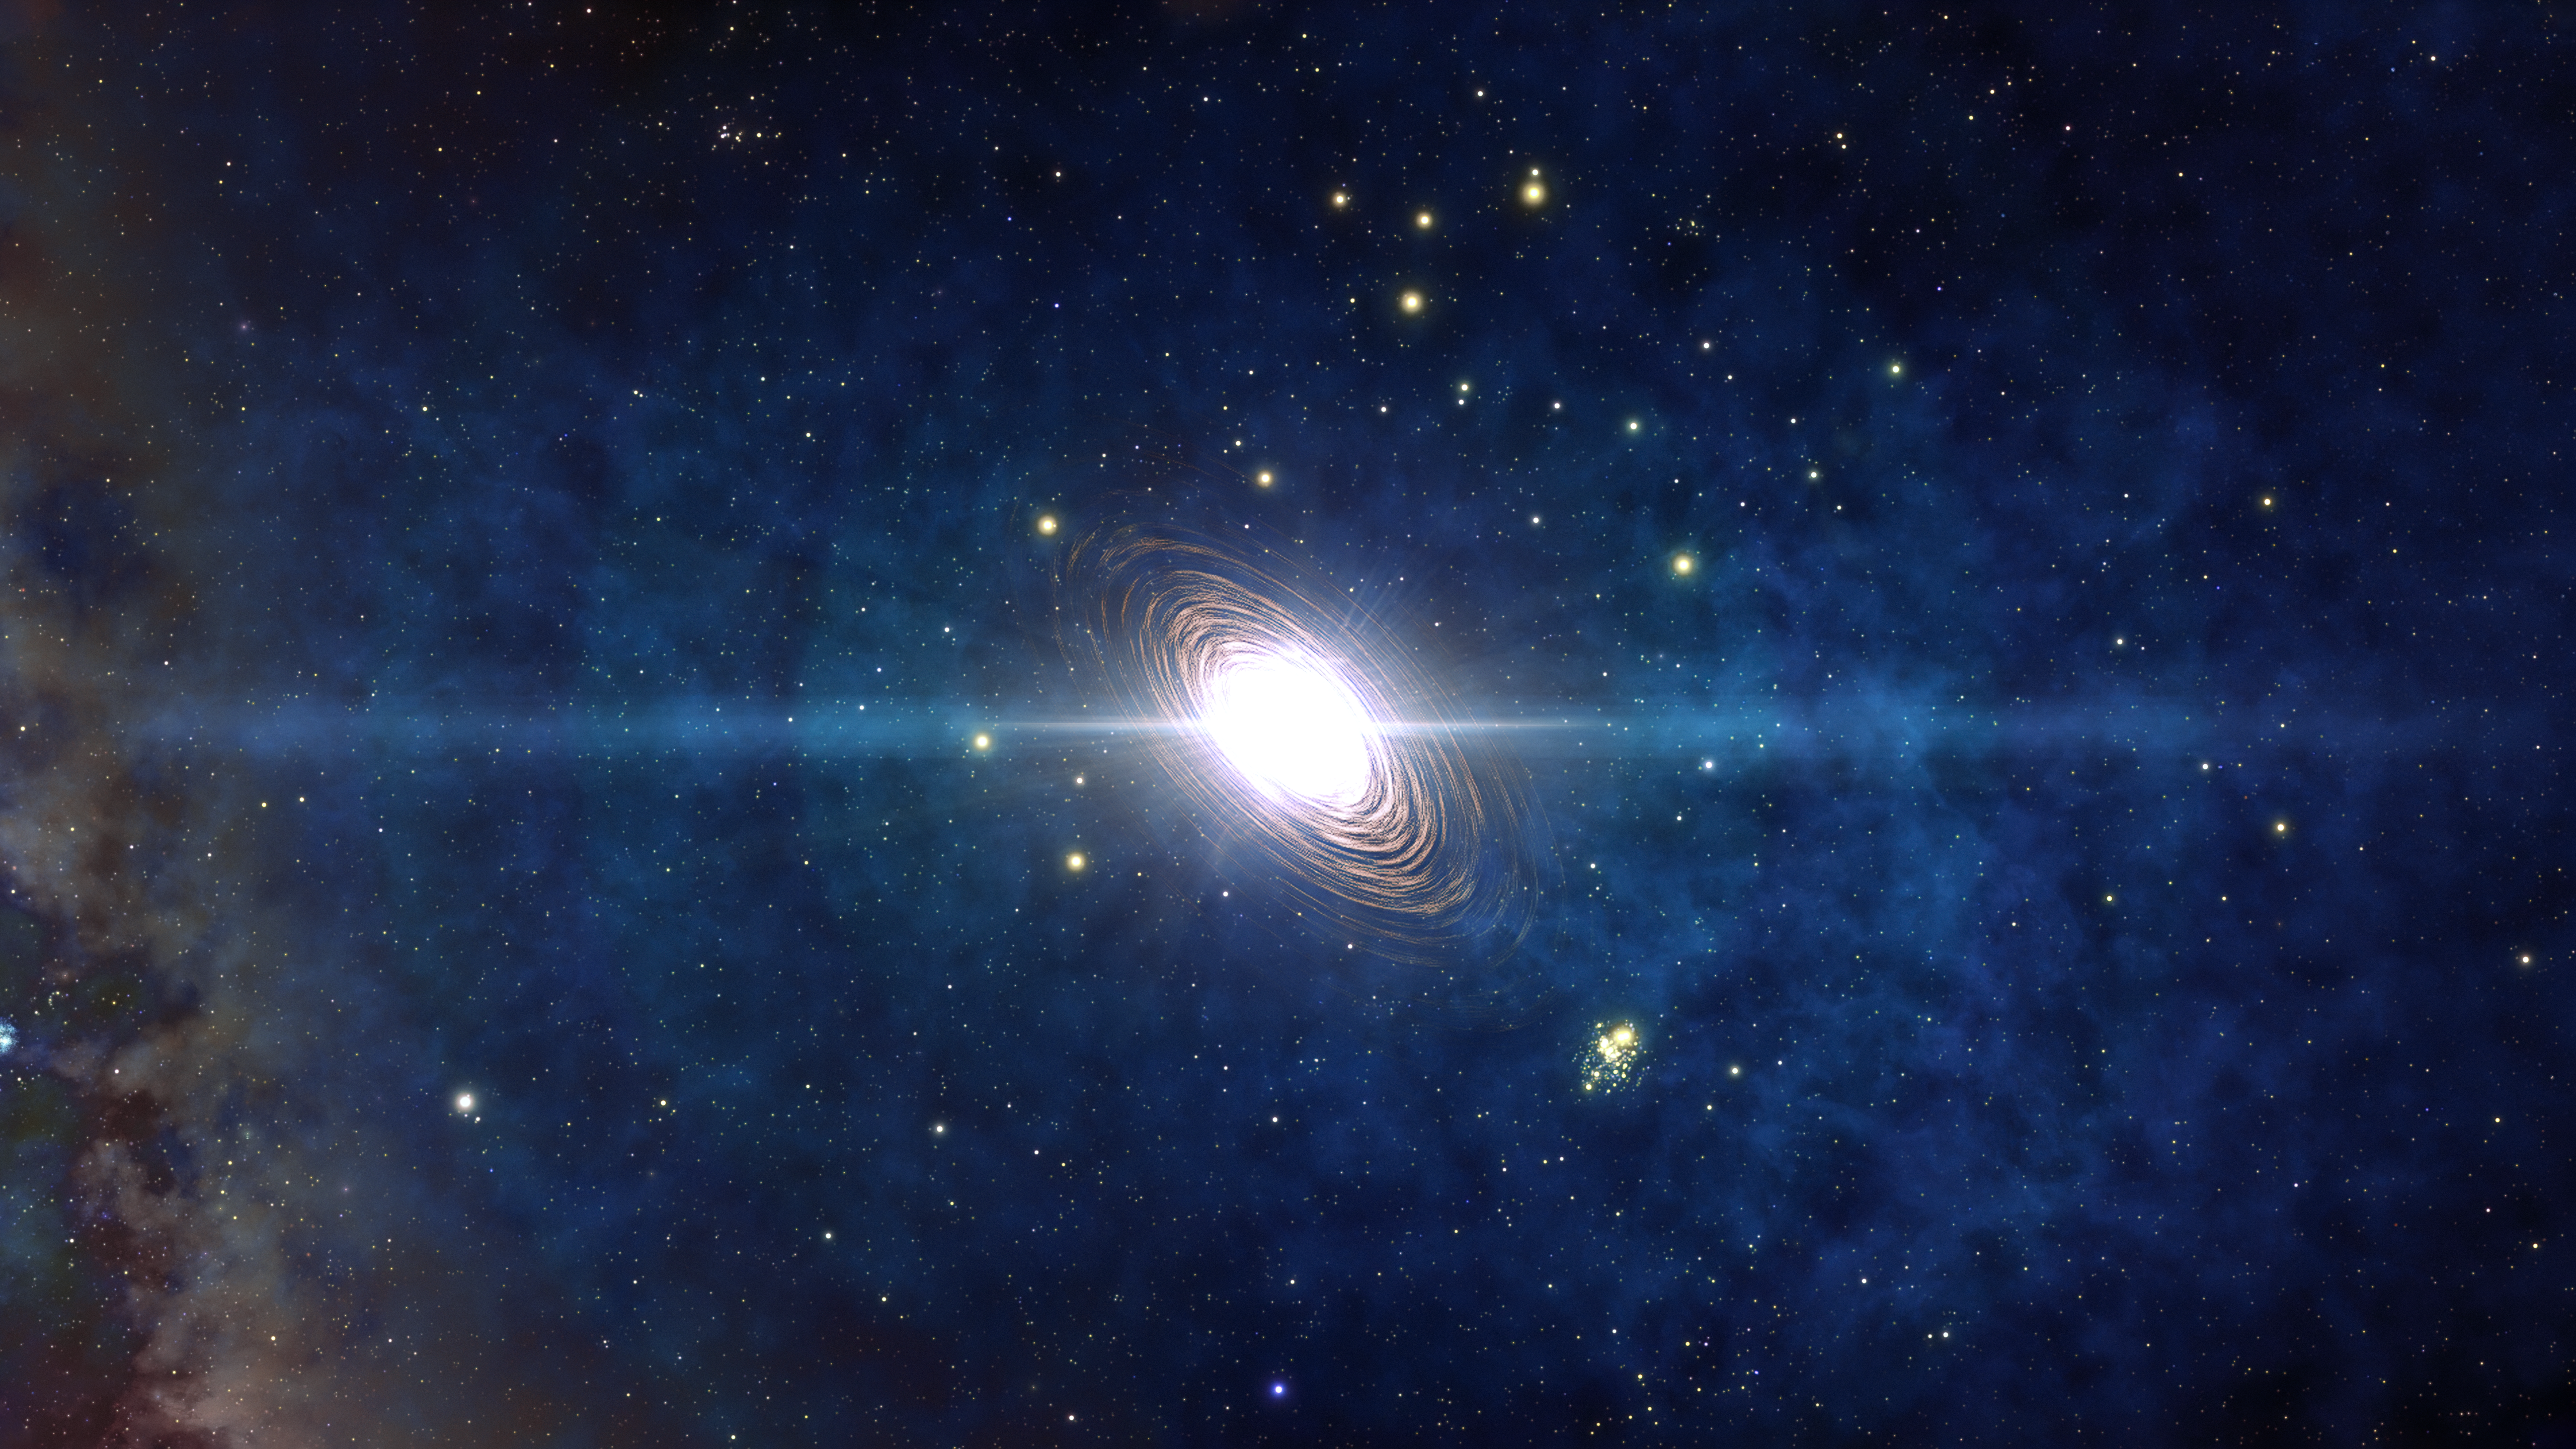

Population III Star Explodes as a Pair-Instability Supernova

This artist’s impression shows a Population III star that is 300 times more massive than our Sun exploding as a pair-instability supernova — an all-consuming version of a supernova that has yet to be directly observed. New research may have detected the aftermath of one, however, in the clouds surrounding one of the most-distant quasars ever detected.

Credit: NOIRLab/NSF/AURA/J. da Silva/M. Zamani/Spaceengine